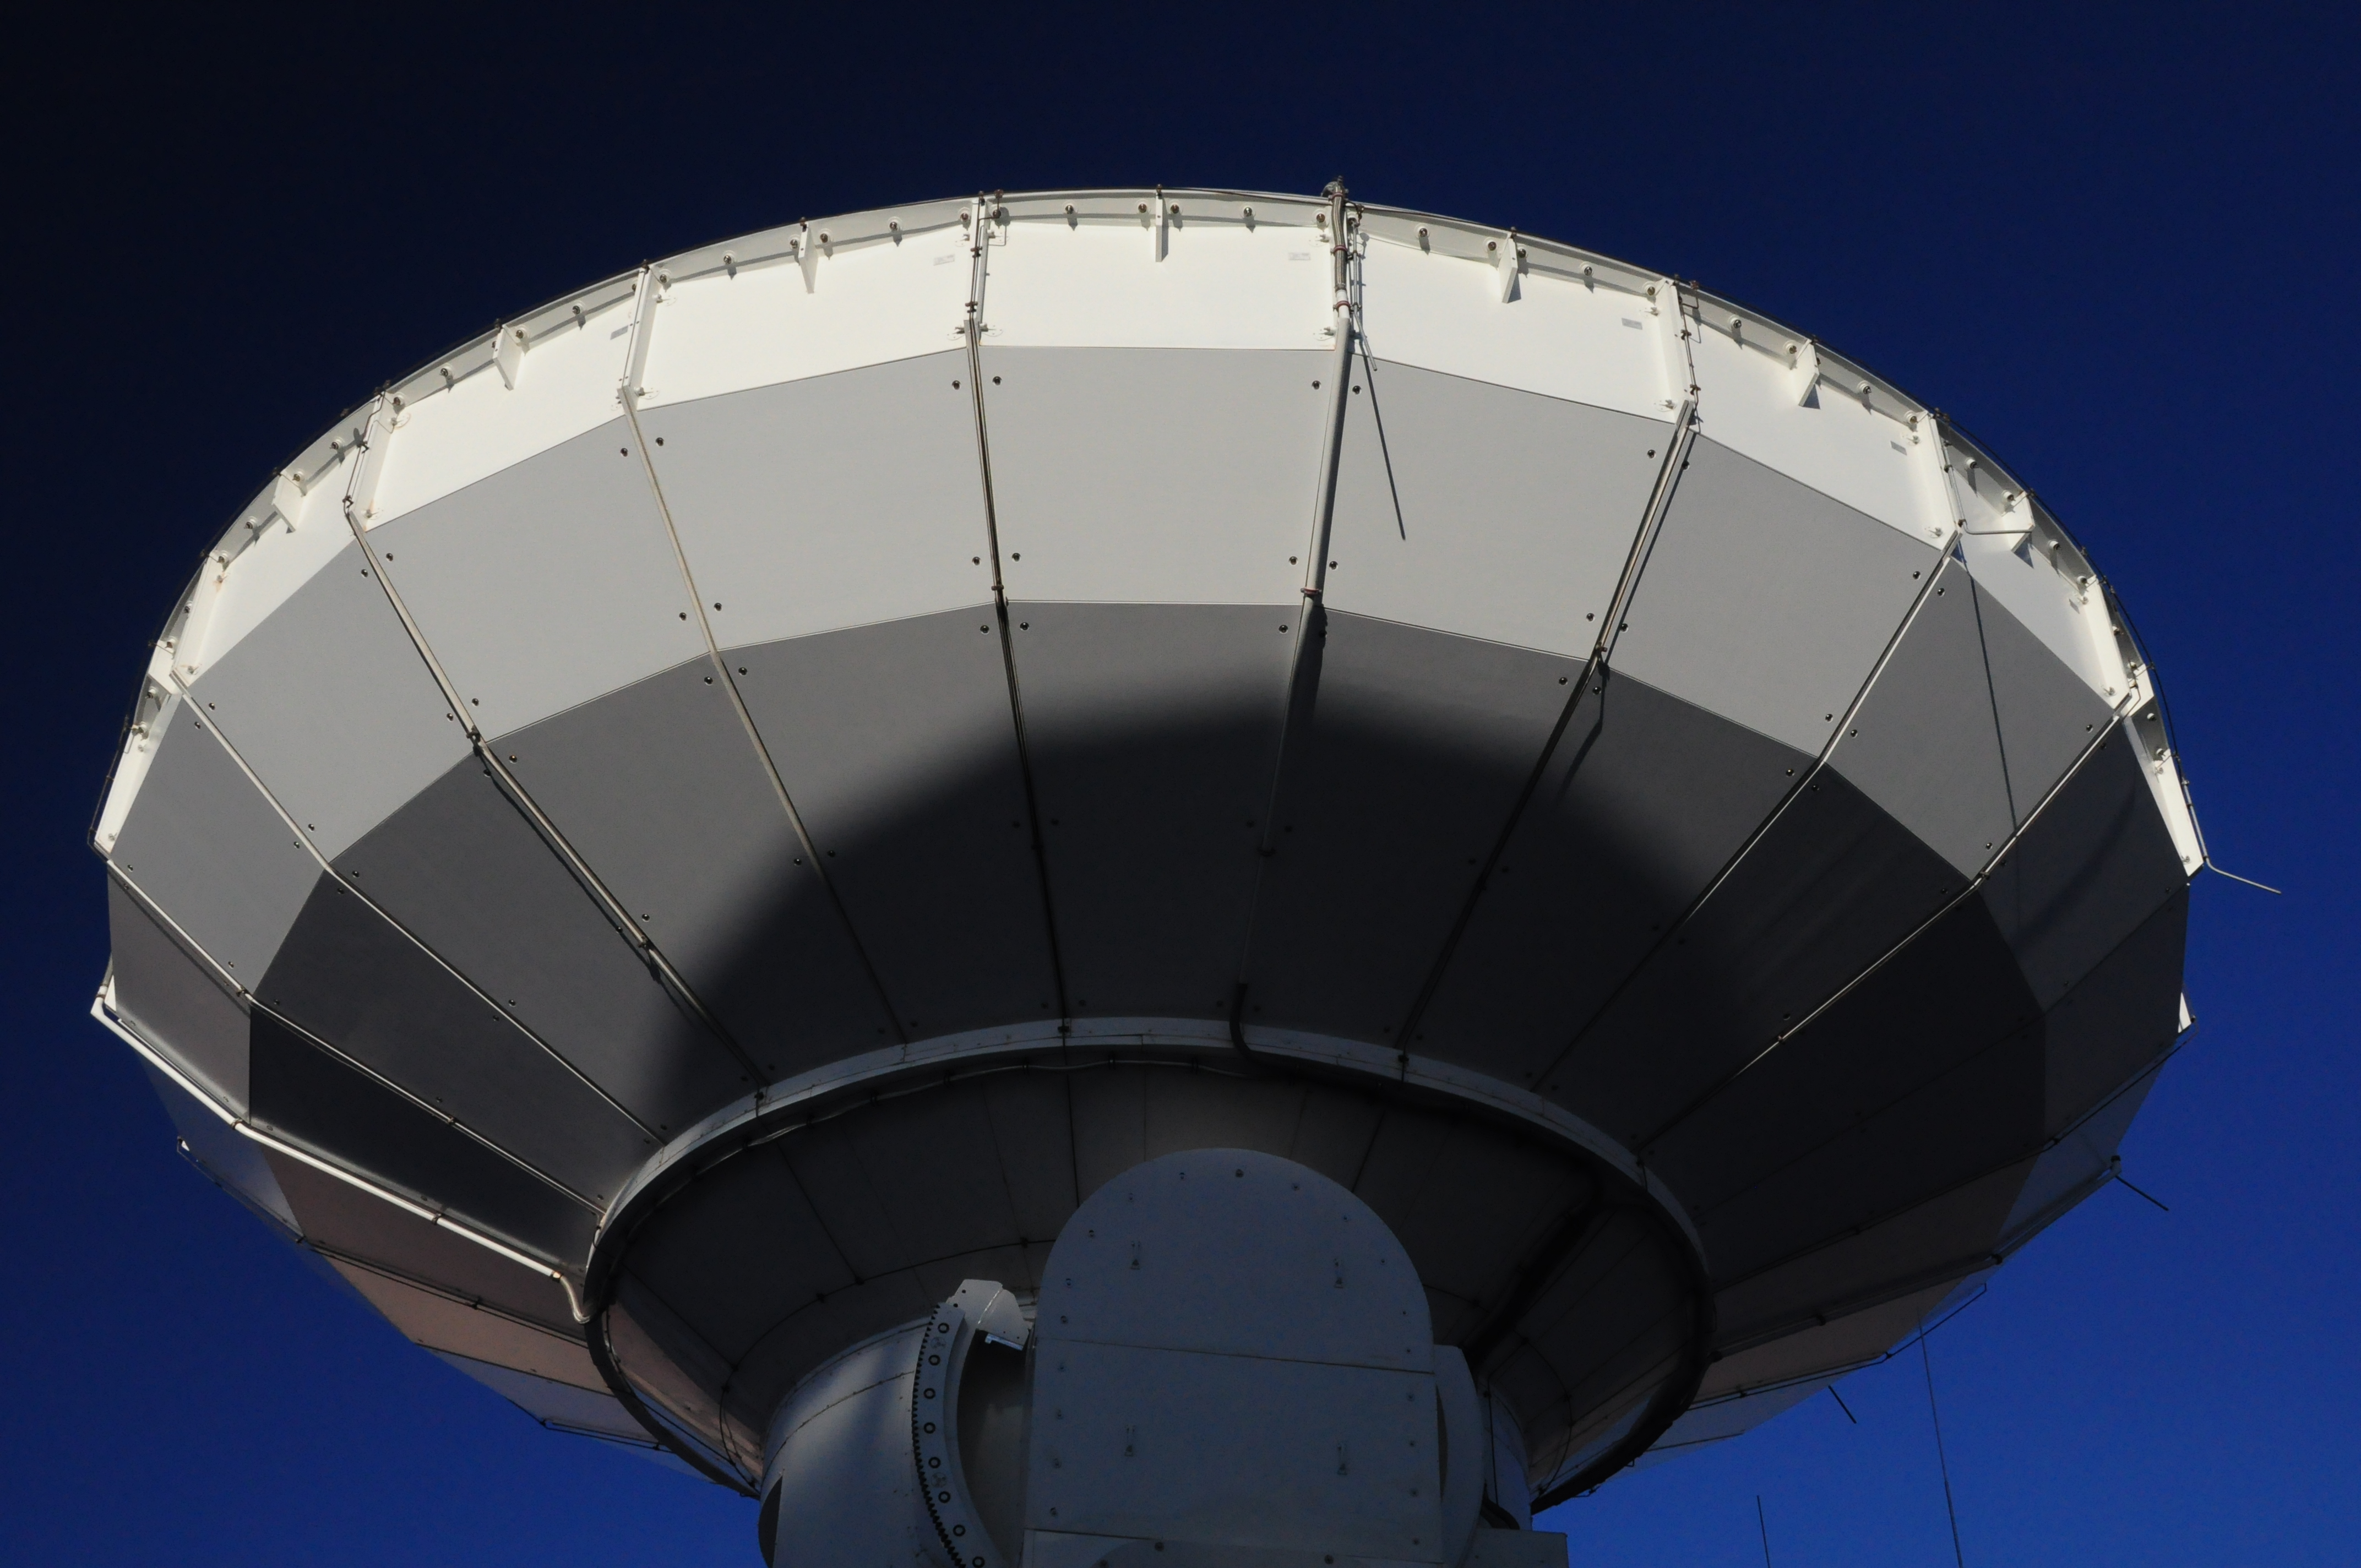

The first ALMA antenna

The first ALMA antenna to be taken to the Chajnantor Plateau.

Credit: Ralph Bennett - ALMA (ESO/NAOJ/NRAO)